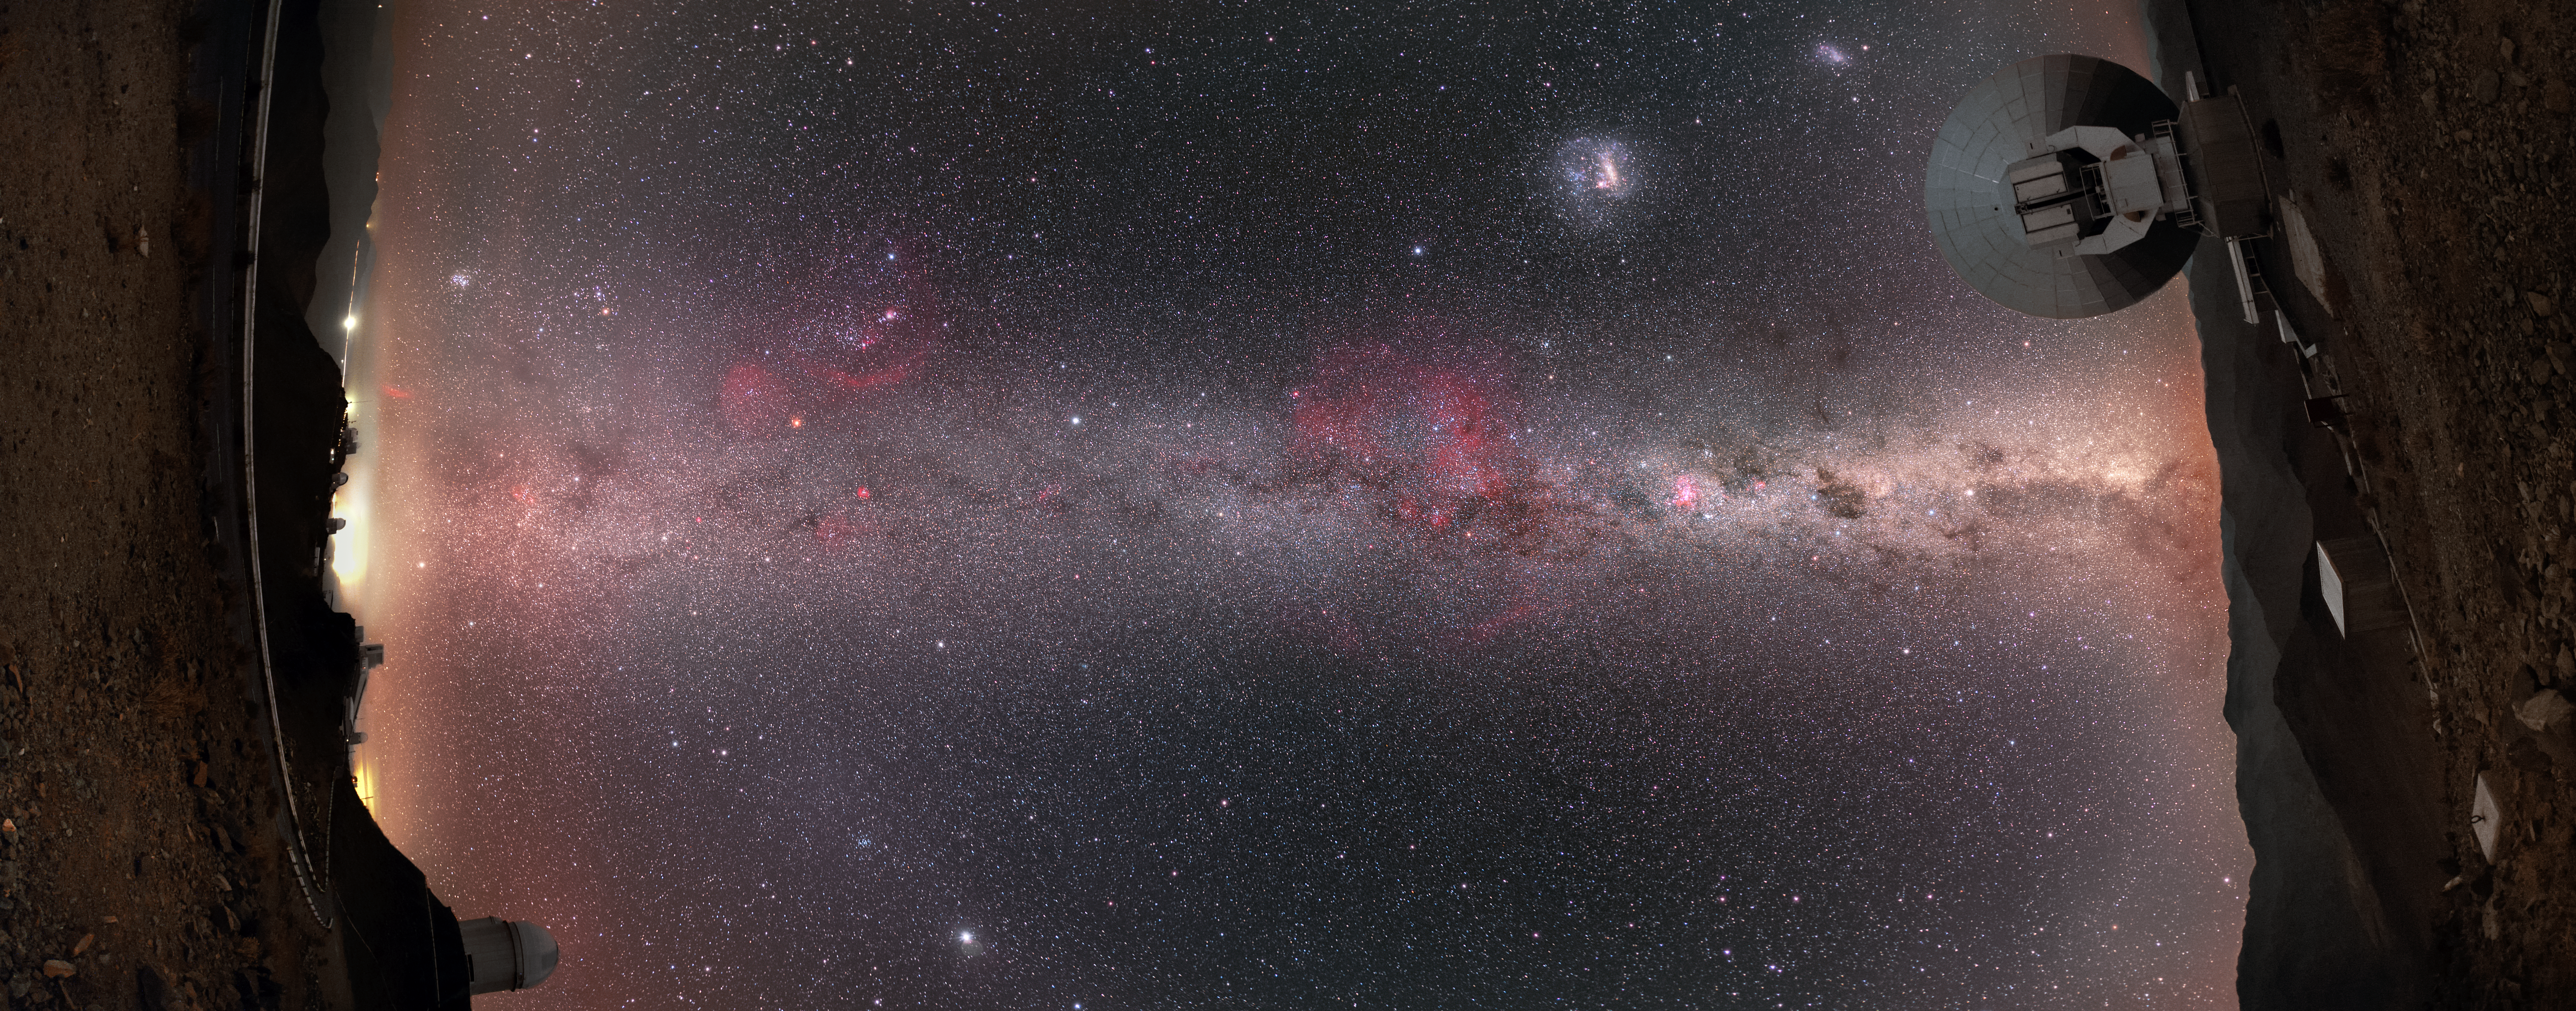

Inspired by Interstellar

ESO’s La Silla observatory in Chile is unavoidably photogenic from every angle — including unusual and creative perspectives such as this one!

This unique panoramic view was captured by ESO Photo Ambassador Petr Horálek. “I was wondering if it was possible to capture the mystical colours of the Universe without complicated equipment,” he explained, adding that he was initially inspired by one of the posters released to accompany Christopher Nolan’s film Interstellar. “At La Silla, you can really feel — and capture — interstellar moments!”

Petr evidently succeeded in imaging the Universe in all its beauty. The majestic band of the Milky Way galaxy blazes across the sky, creating a cosmic bridge between two of La Silla’s resident telescopes: the ESO 3.6-metre telescope (left) and the Swedish-ESO Submillimetre Telescope (right). The Large and Small Magellanic Clouds — a duo of nearby galaxies — are captured together sitting “above” the galactic plane in the upper right corner of the image. The bright splash of red in the middle of the frame is the beautiful Gum Nebula, and the particularly bright dot in the lower left of the image is the planet Jupiter.

Credit: P. Horálek/ESO